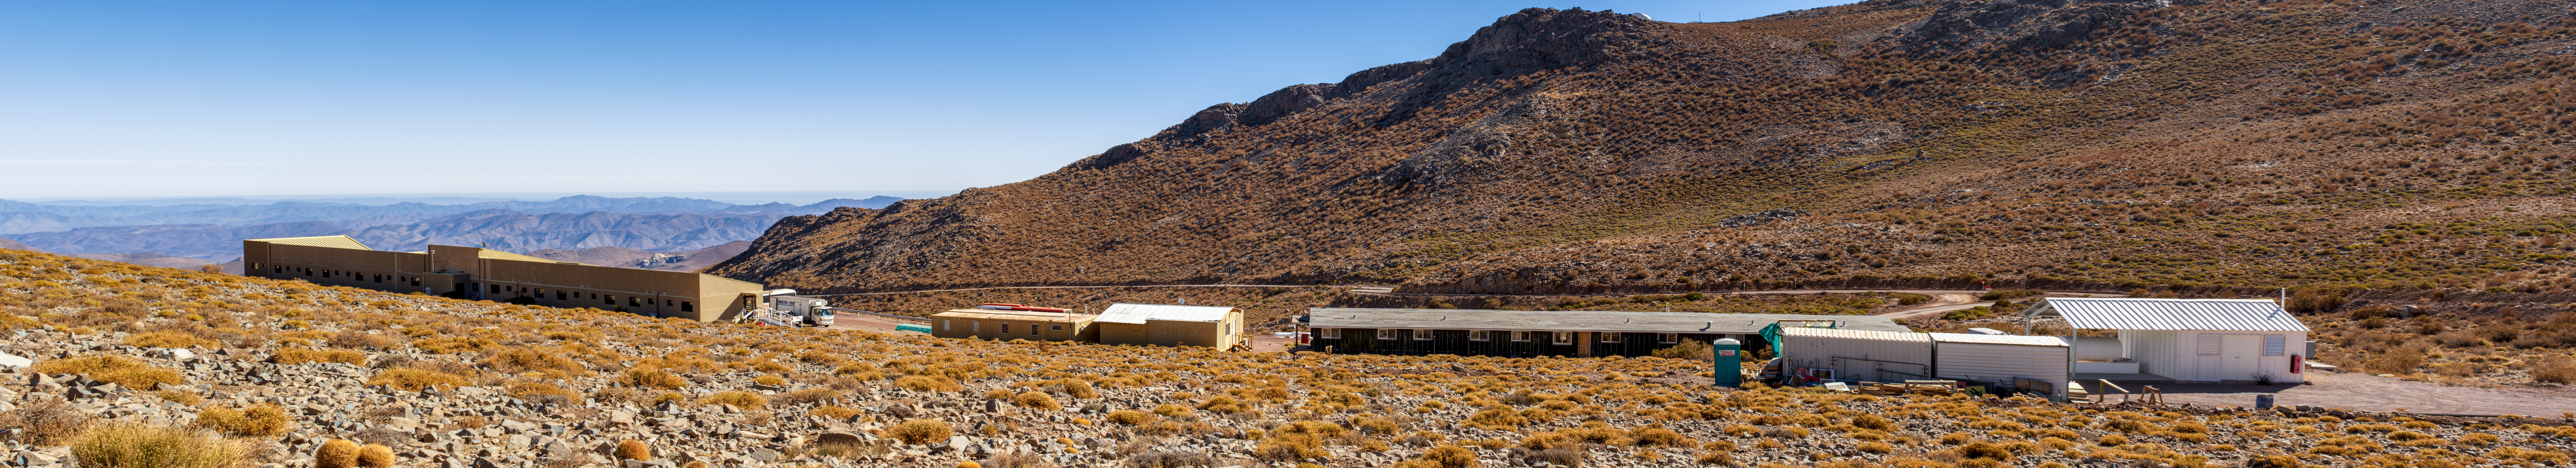

The 20-unit hotel at Cerro Pachón

The 20-unit hotel at Cerro Pachón.

Credit: NOIRLab